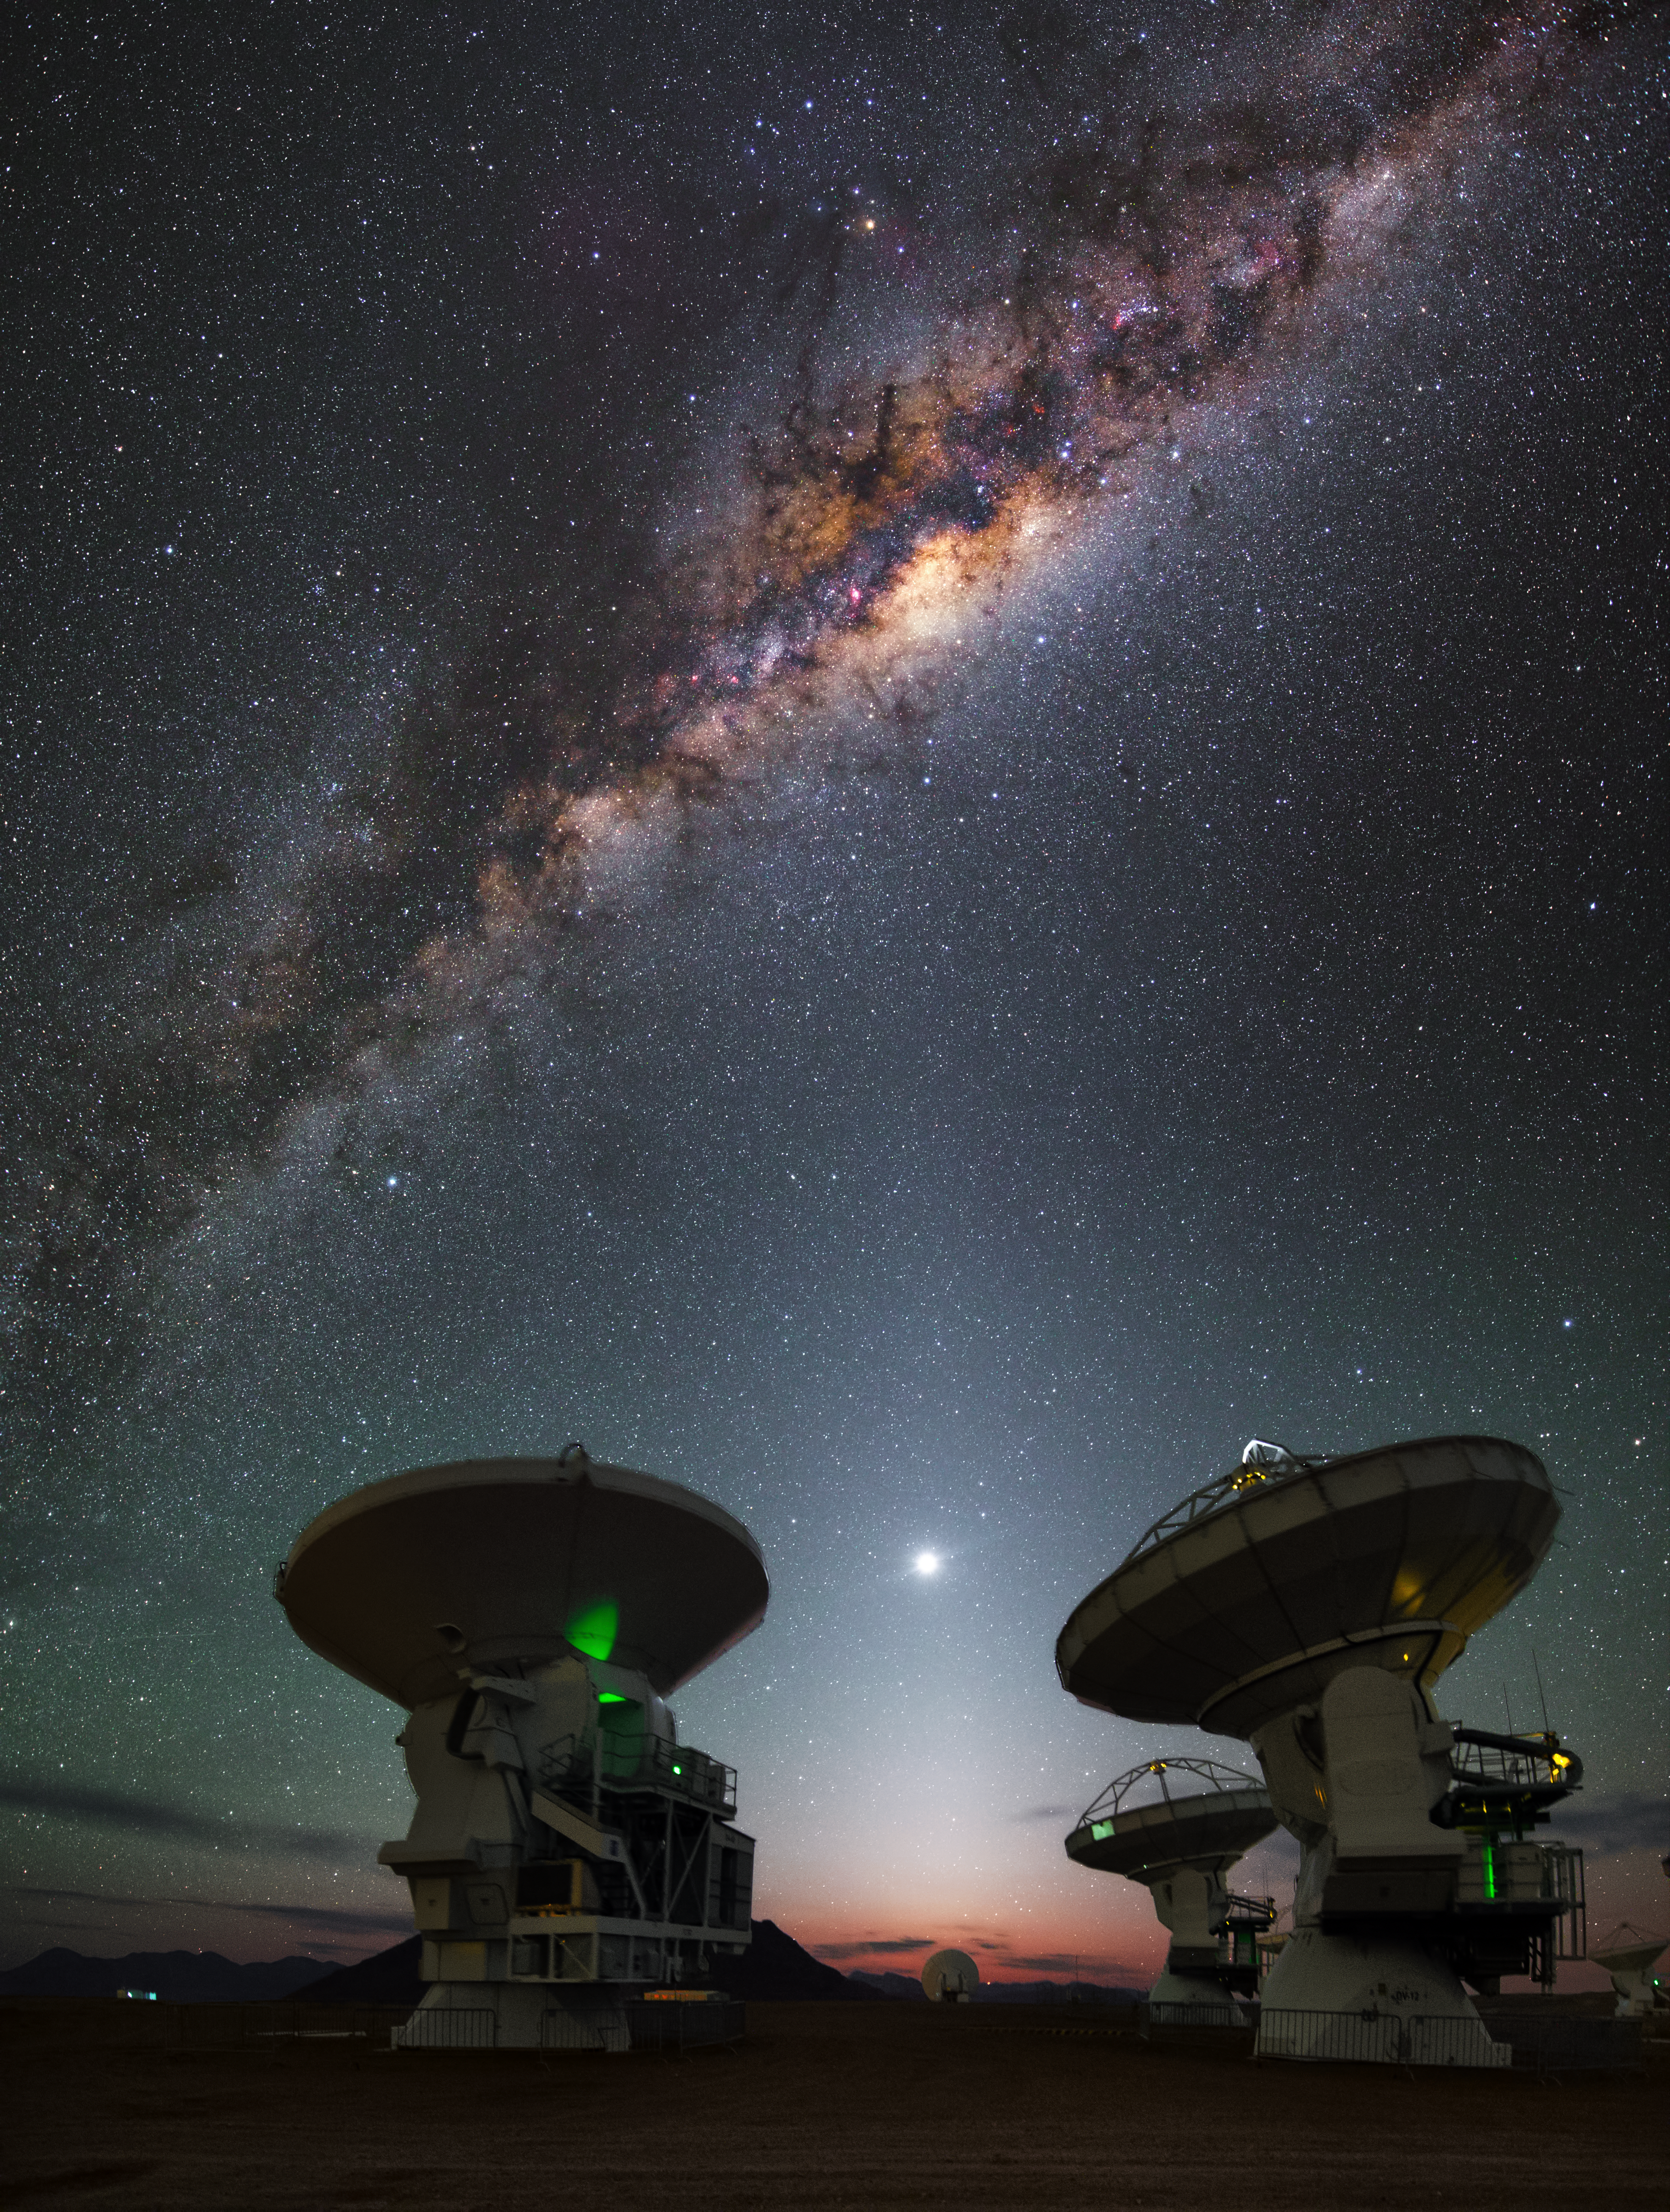

The heart of the Milky Way

This image shows a number of antennas from the Atacama Large Millimeter/submillimeter Array (ALMA), a state-of-the-art telescope array positioned high in the Chilean Andes. A full Moon can be seen above the red-tinted horizon, glowing brightly above the observatory.

ALMA sits on the Chajnantor Plateau, some 5000 metres above sea level. At this altitude, crystal-clear views of the cosmos can be seen on an almost nightly basis, as shown by the striking cosmic caterpillar gliding over the top of the ALMA antennas in this image. This bright streak is the Milky Way; the galaxy’s bulge of gas and intricate dust lanes is clearly illuminated against the star-studded night sky, with pink-hued patches marking areas of hot, ionised gas produced by newly formed stars. The brightest part of the Milky Way — the very heart of our galaxy — is situated approximately 25 000 light-years away from Earth.

Credit: Y. Beletsky (LCO)/ESO